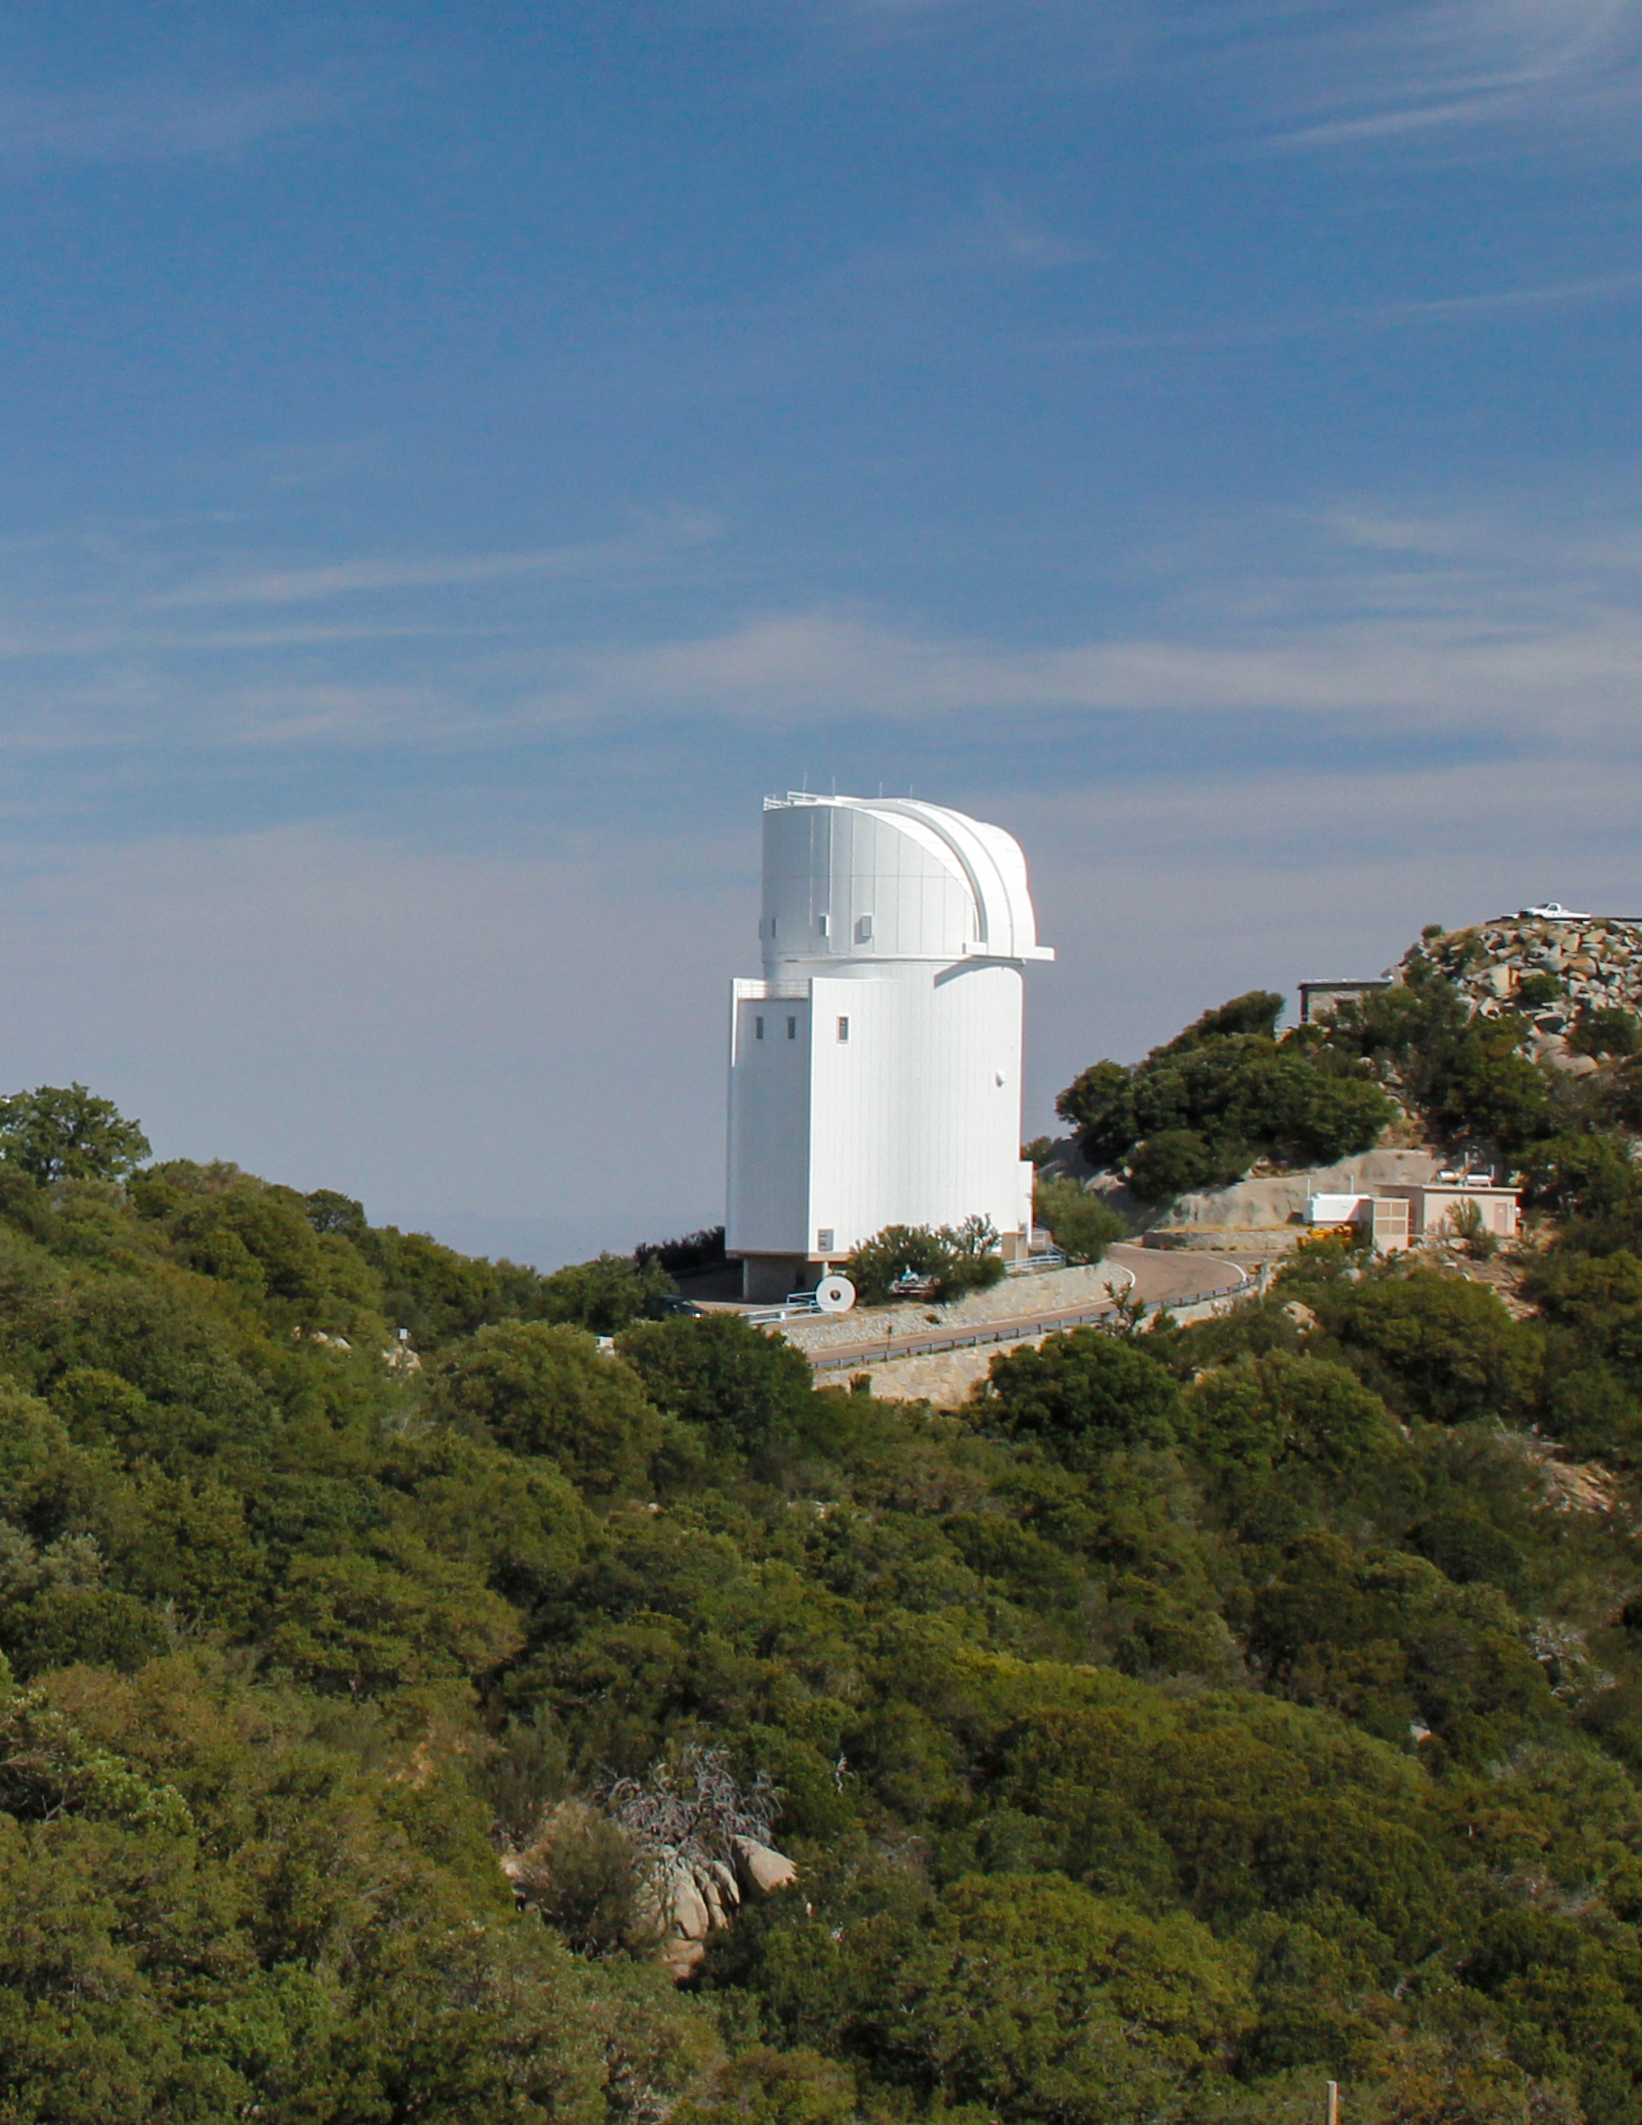

Bok Telescope on Kitt Peak National Observatory

Photo of the Bok Telescope on Kitt Peak National Observatory, AZ.

Credit: KPNO/NOIRLab/NSF/AURA/P. Marenfeld